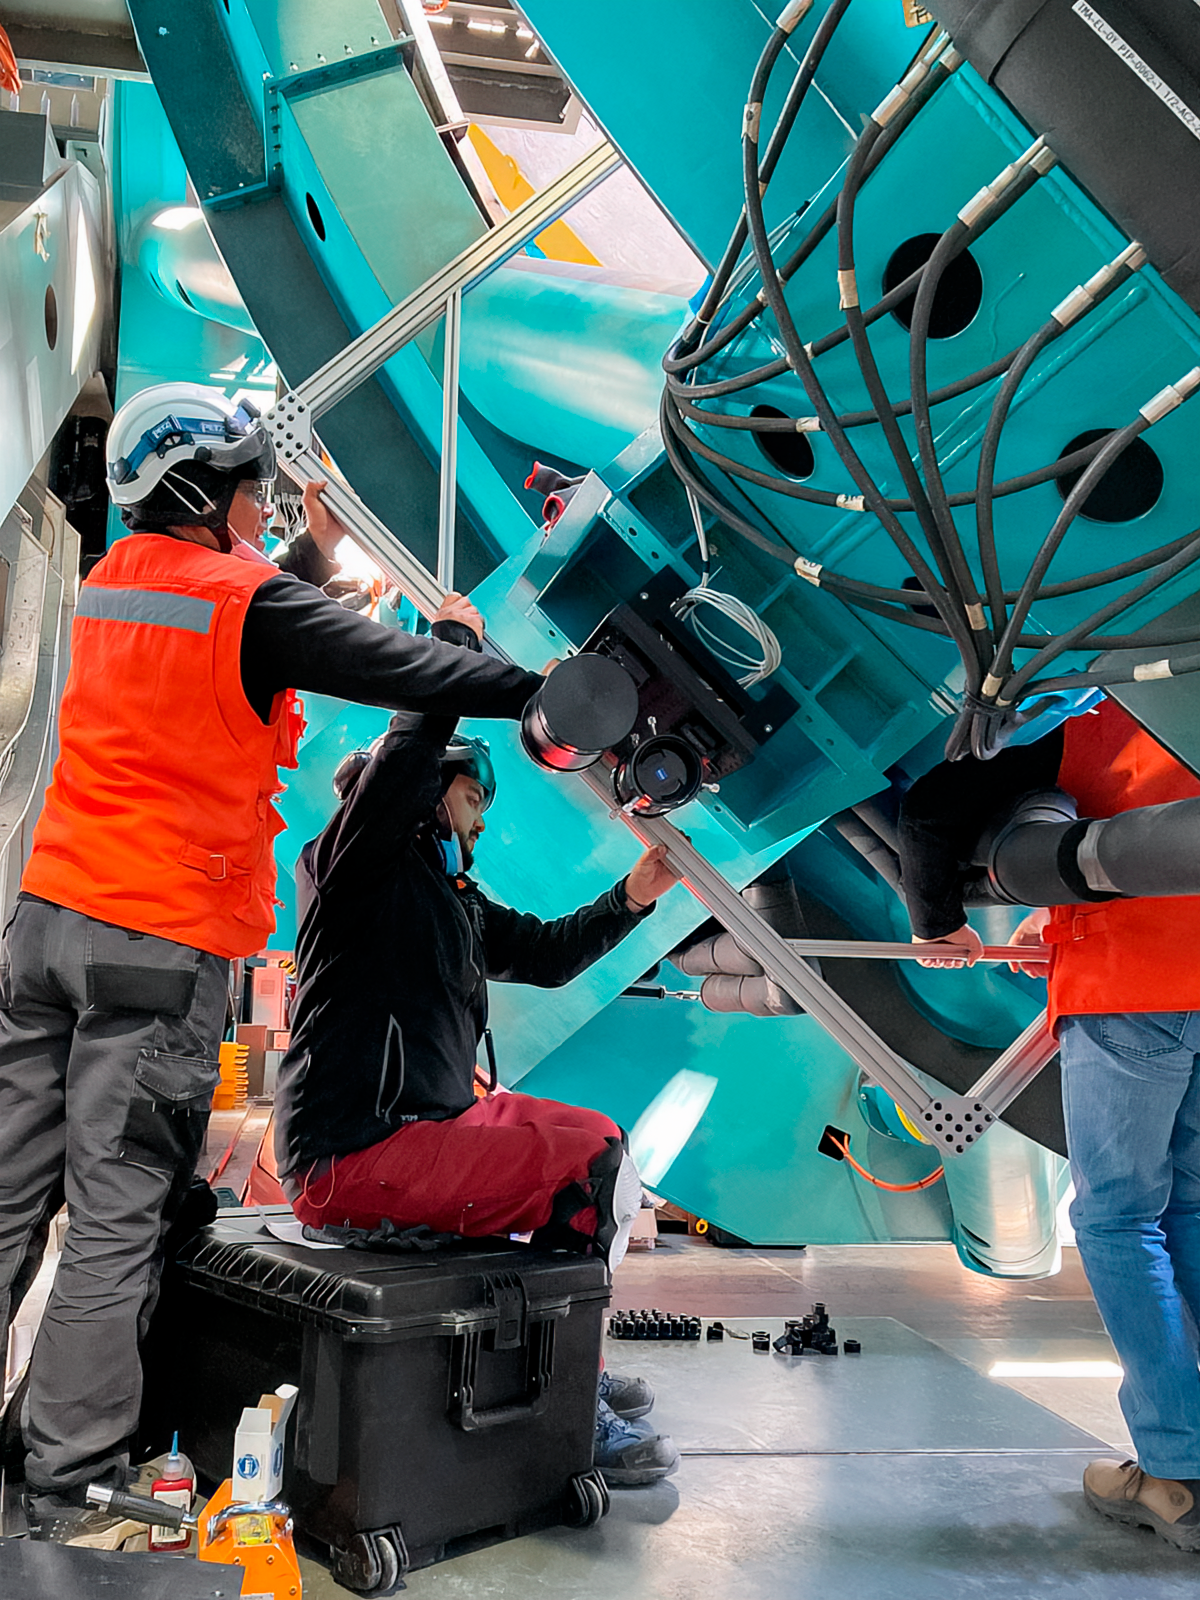

Rubin Observatory Star Tracker Installation

Installation of the StarTracker instrument on the Telescope Mount Assembly (TMA) of the 8.4-meter Simonyi Survey Telescope at Vera C. Rubin Observatory at Cerro Tololo Inter-American Observatory, a Program of NSF NOIRLab. The StarTracker will be used to verify pointing requirements for the TMA on the summit, and was developed specifically for this purpose.

Credit: RubinObs/NOIRLab/SLAC/NSF/DOE/AURA/C. Walter